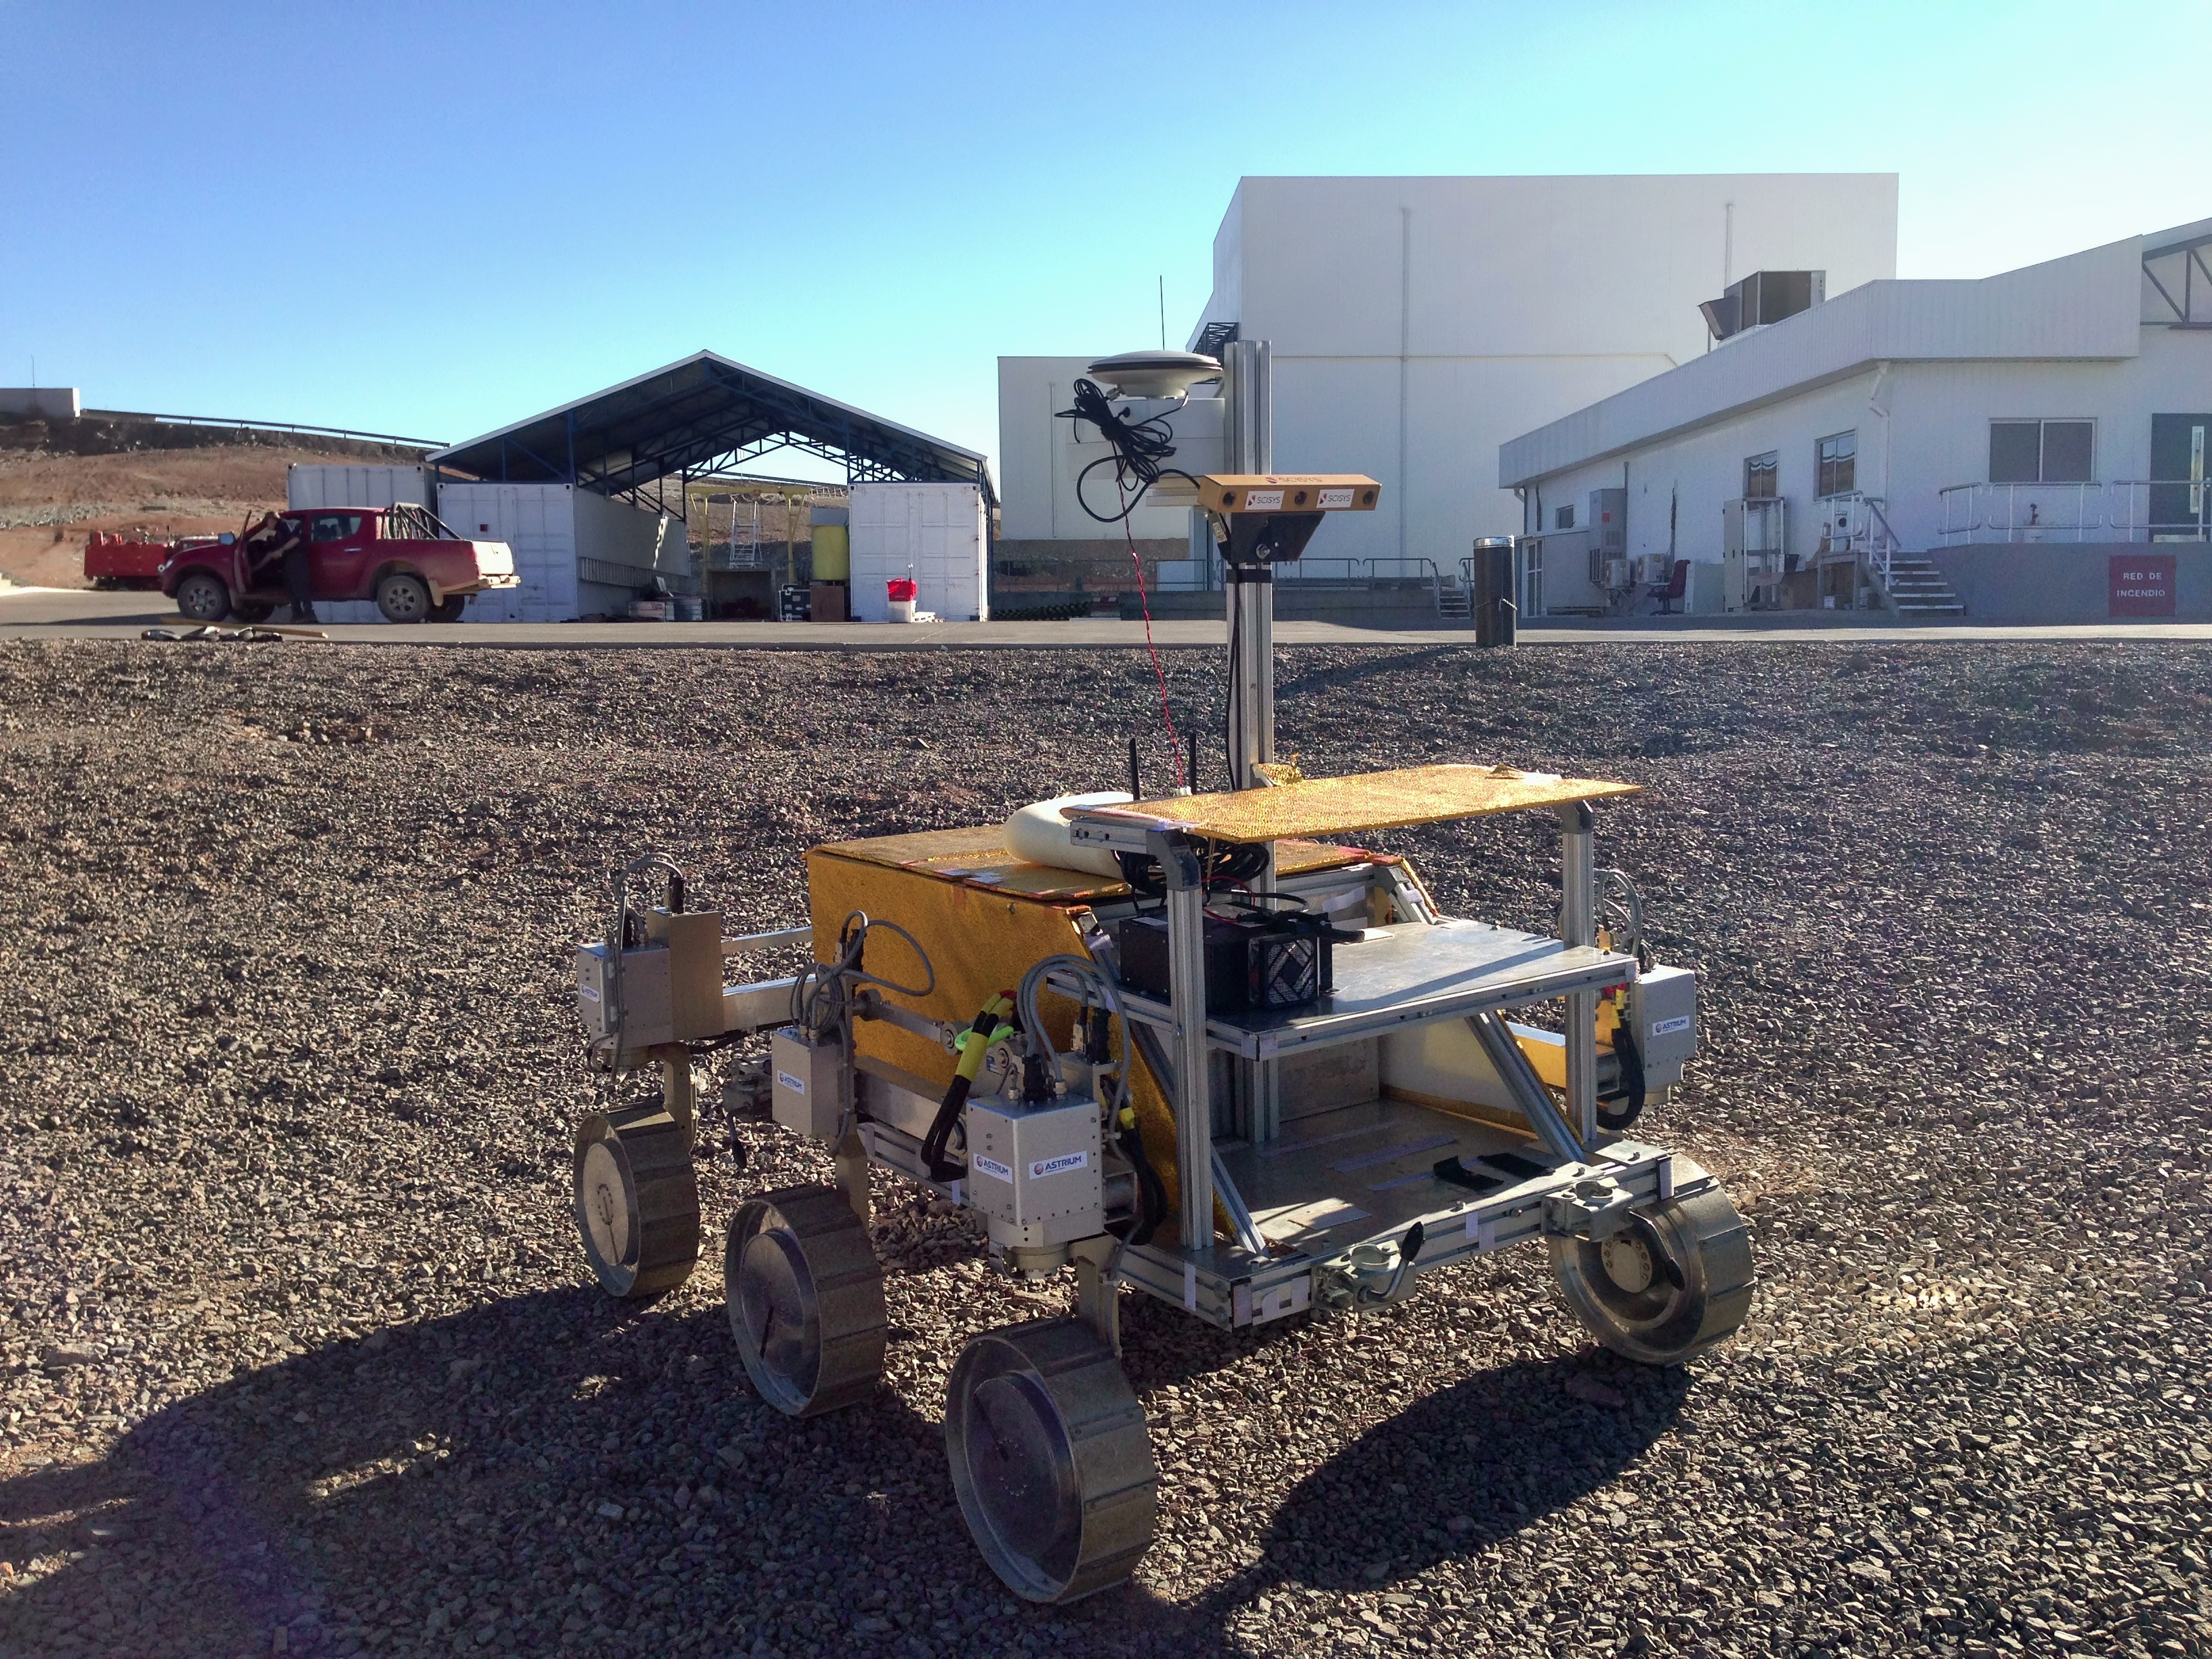

Mars rover being tested near the Paranal Observatory

A rover named Bridget (provided by Astrium, Stevenage in the UK) is being tested in the Atacama Desert close to ESO's Paranal Observatory. Bridget is part of the SAFER field trials — Sample Acquisition Field Experiment with a Rover. ESA's 2018 ExoMars mission is acting as the reference mission for the trial.

Credit: Mark Woods – Scisys